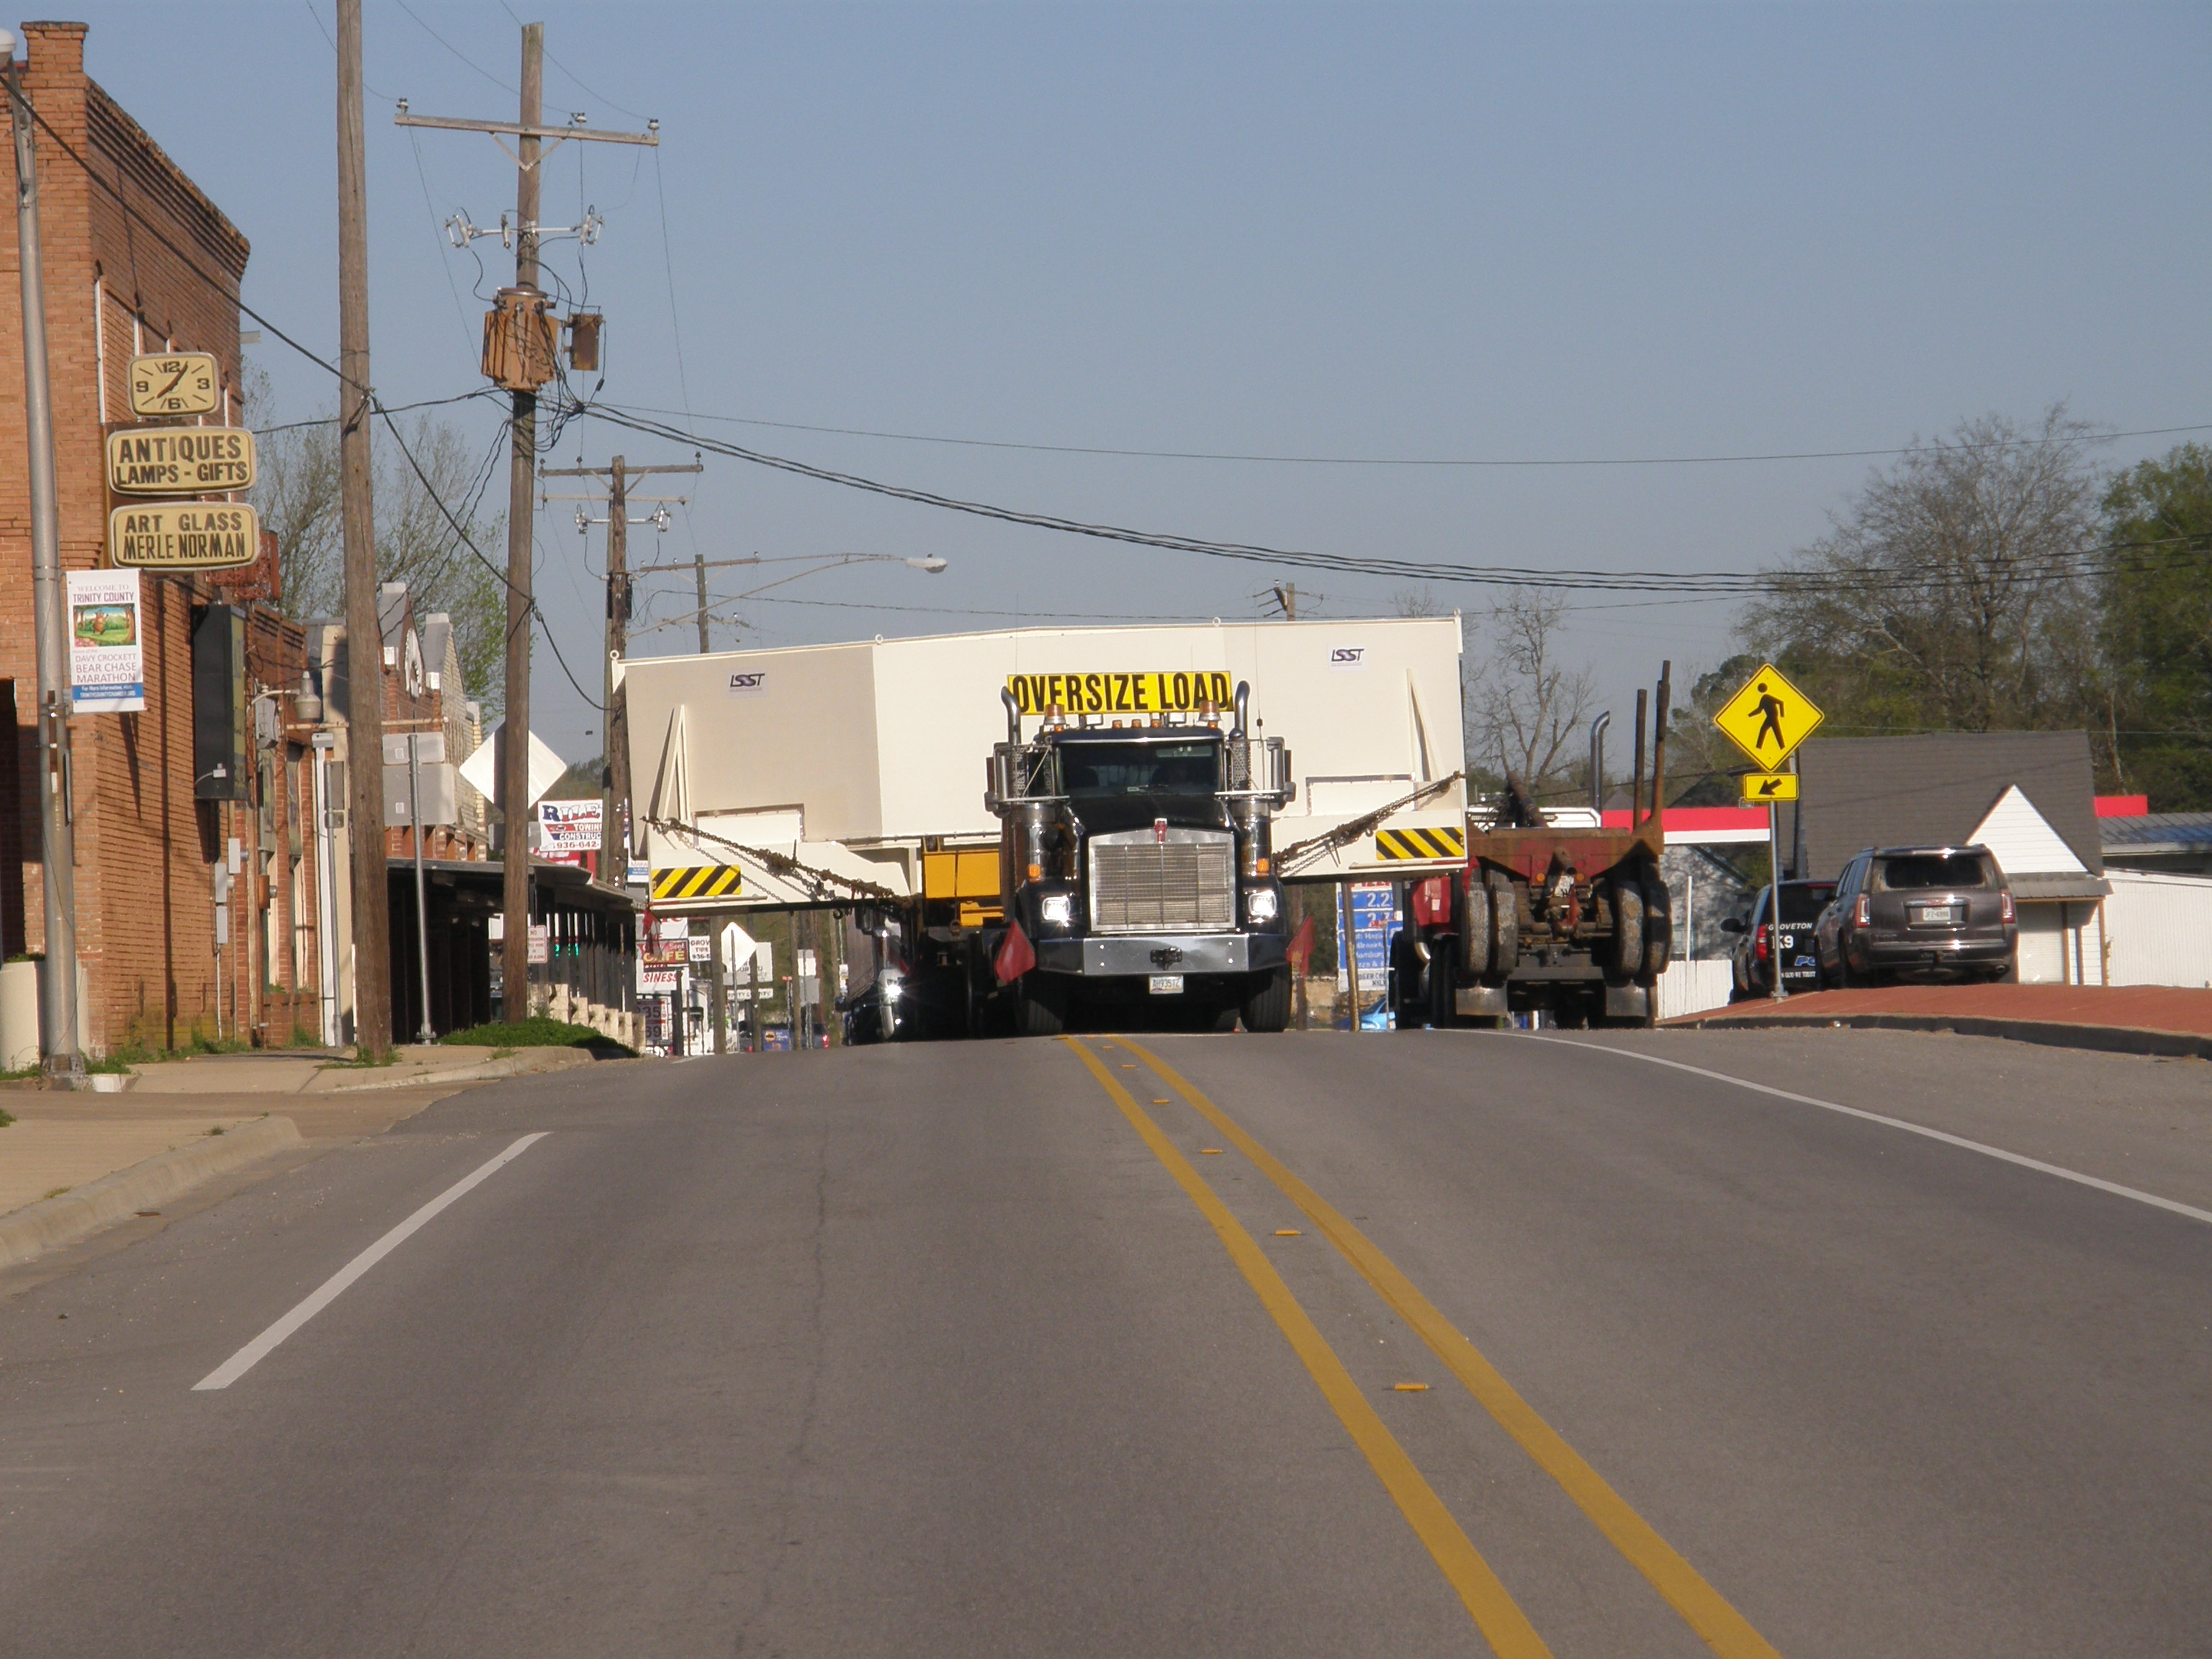

M1M3 Travels from Tucson to Houston

The LSST Primary/Tertiary Mirror (M1M3) in route from Tucson, where it left on March 15th, to Houston, where it arrived successfully on March 21st. From Houston, the mirror will ship to Coquimbo, Chile.

Credit: Precision Heavy Haul Inc./Rubin Observatory/NSF/AURA